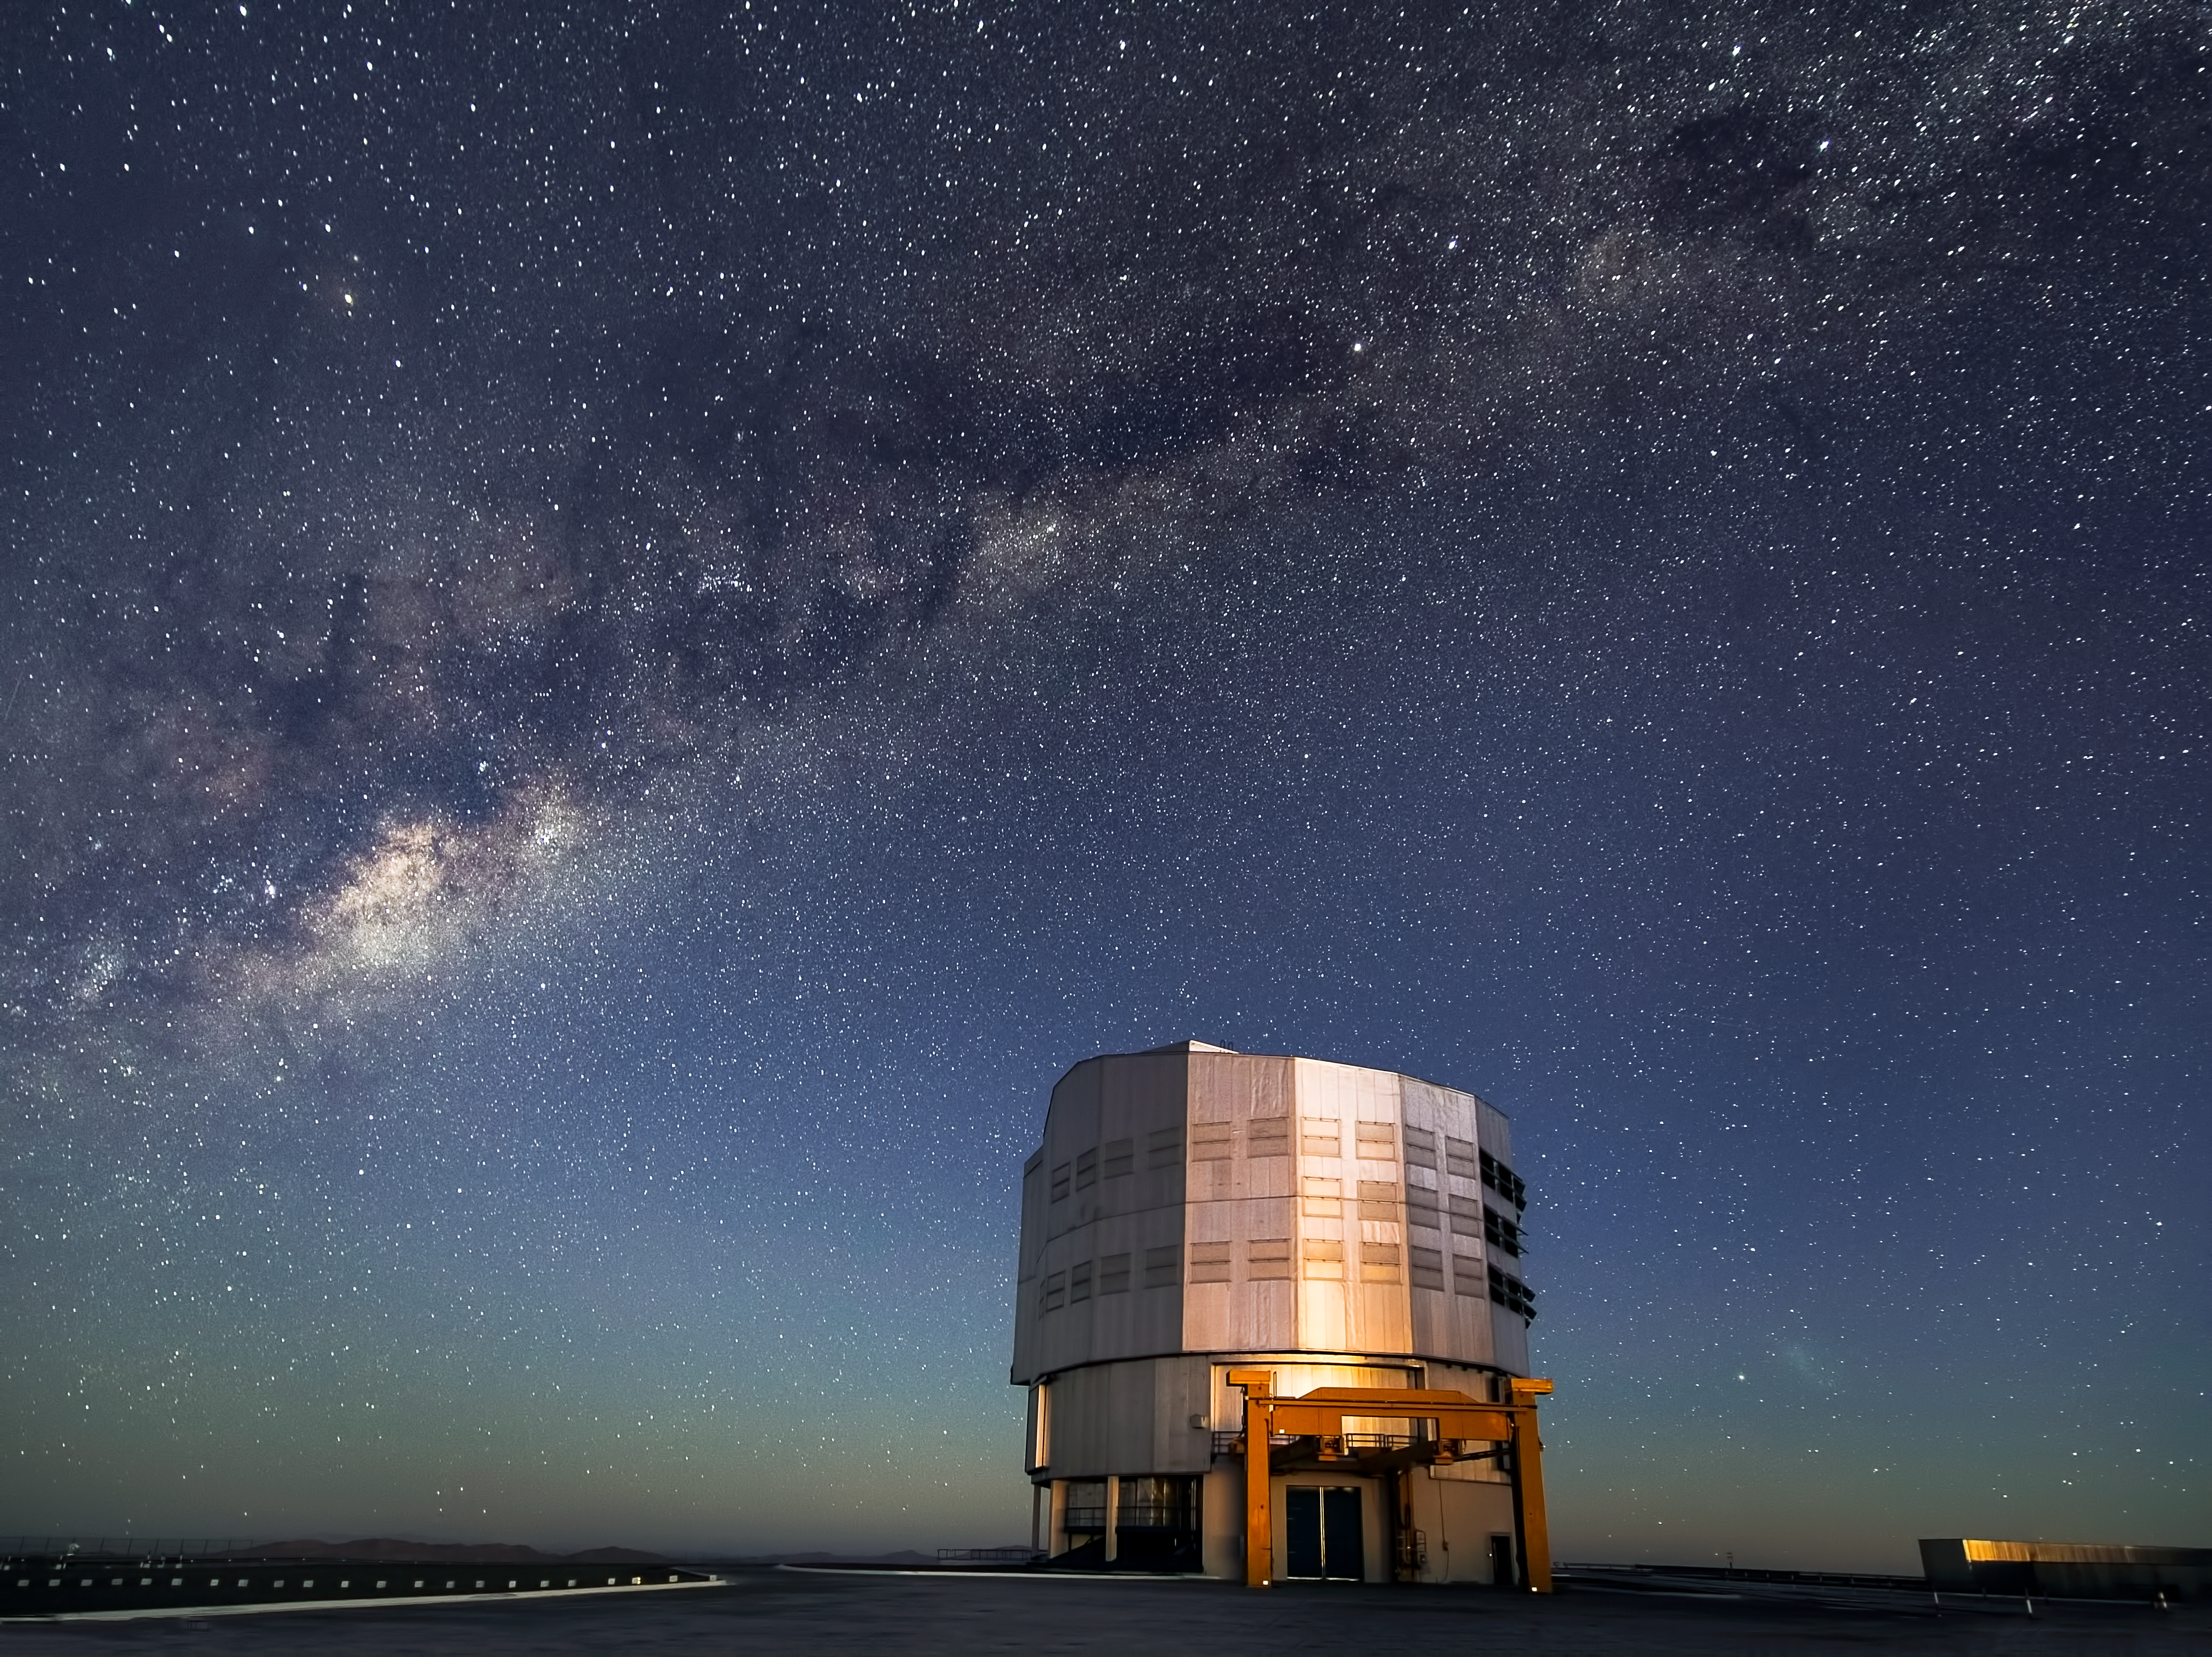

Milky Way emerges as Sun sets over Paranal

In this new image dusk reveals a stunning night sky over ESO’s Paranal Observatory, home to the Very Large Telescope (VLT) — the flagship facility for European ground-based astronomy.

As the Sun sets on the site the Milky Way is shown in magnificent detail. Although it appears to the naked eye as a clouded haze across the sky, the Milky Way consists of 100–400 billion individual stars strung out along its 100 000 light-year extent.

In this image the Milky Way is a backdrop to the Unit Telescope number 4, also known as Yepun. Yepun is Venus in the Mapuche language, the language of the indigenous people from the south of Chile.

Yepun is one of four 8.2-metre telescopes that can be used together as one giant telescope, allowing astronomers to detect details up to 16 times finer than would be possible with the individual telescopes. Together, the VLT has stimulated a new age of discoveries, with several notable scientific firsts, including tracking individual stars moving around the supermassive black hole at the centre of the Milky Way (eso0846).

This image was taken by ESO Photo Ambassador John Colosimo and submitted to the Your ESO Pictures Flickr group. The Flickr group is regularly reviewed and the best photos are selected to be featured in our popular Picture of the Week series, or in our gallery.

Credit: ESO/J. Colosimo